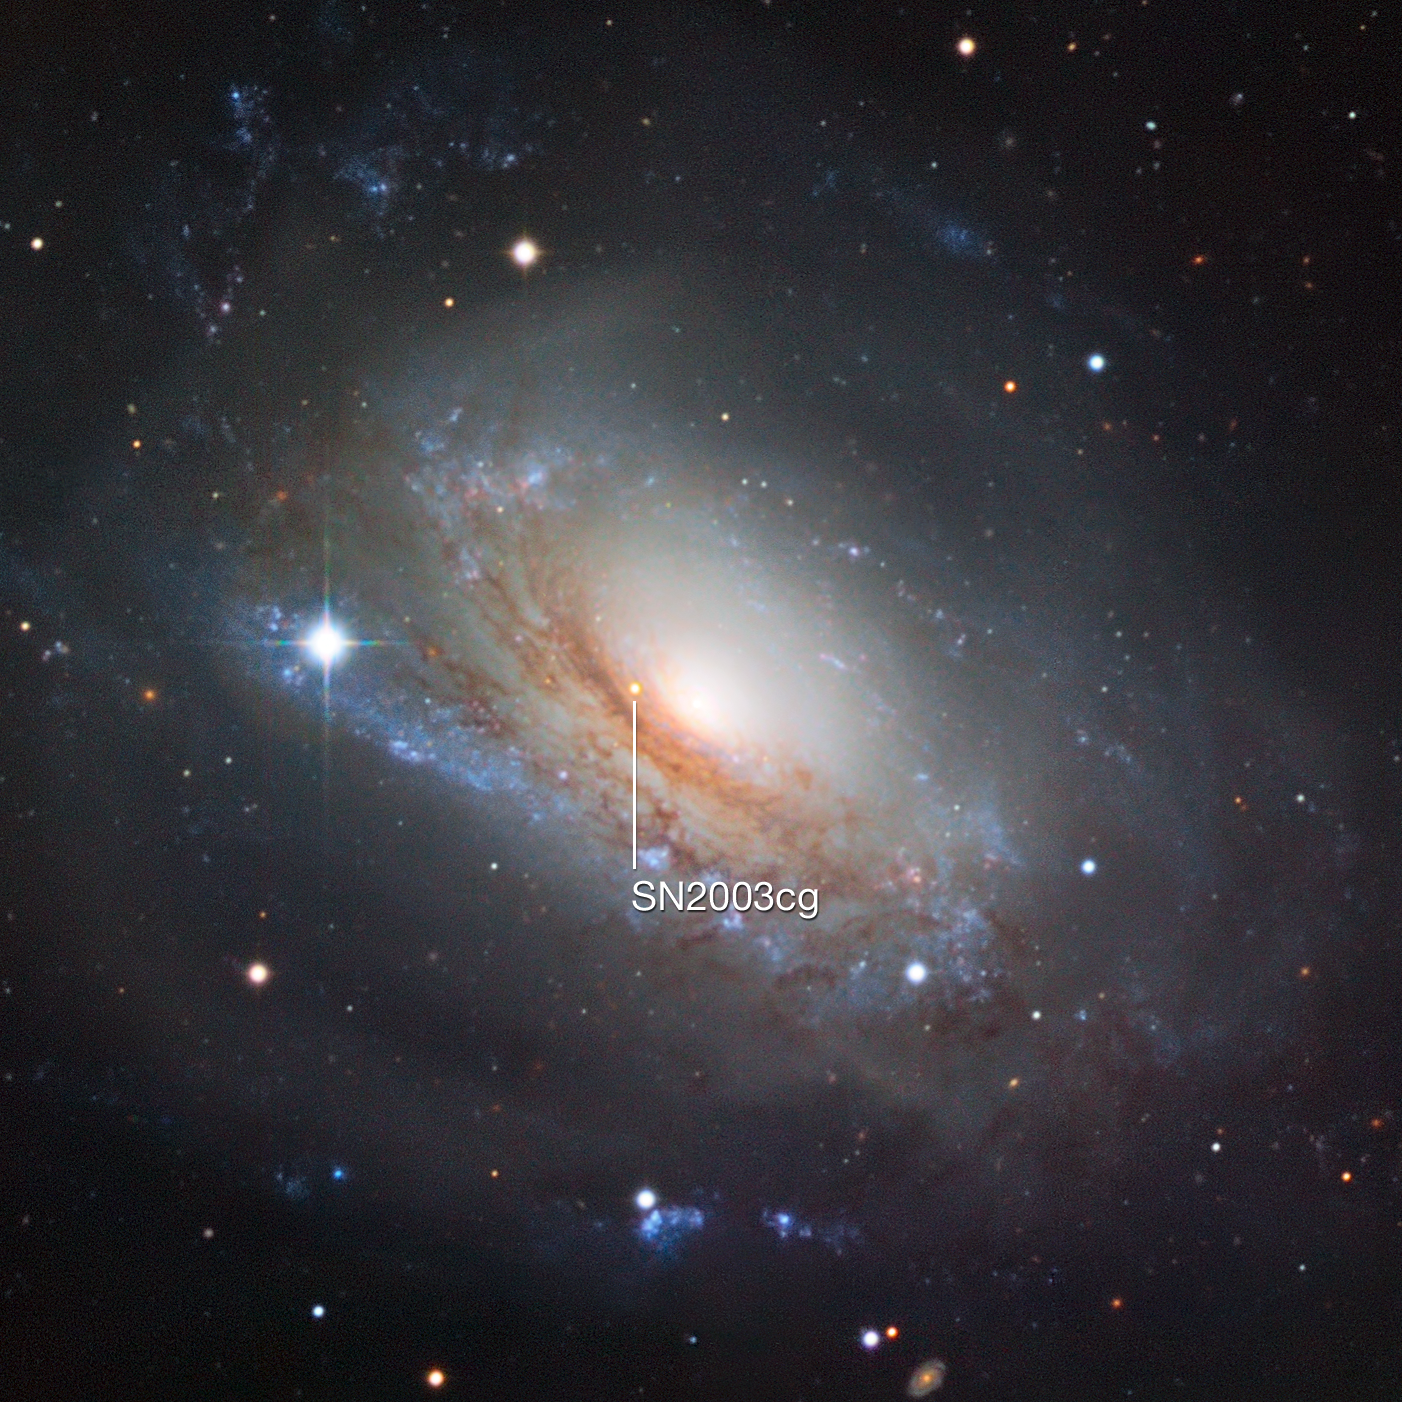

Supernova 2003cg in the galaxy NGC 3169

This section of a picture from the Wide Field Imager on the MPG/ESO 2.2-metre telescope at the La Silla Observatory in Chile shows the galaxy NGC 3169 and marks the location of the supernova SN 2003cg.

Credit: ESO/Igor Chekalin